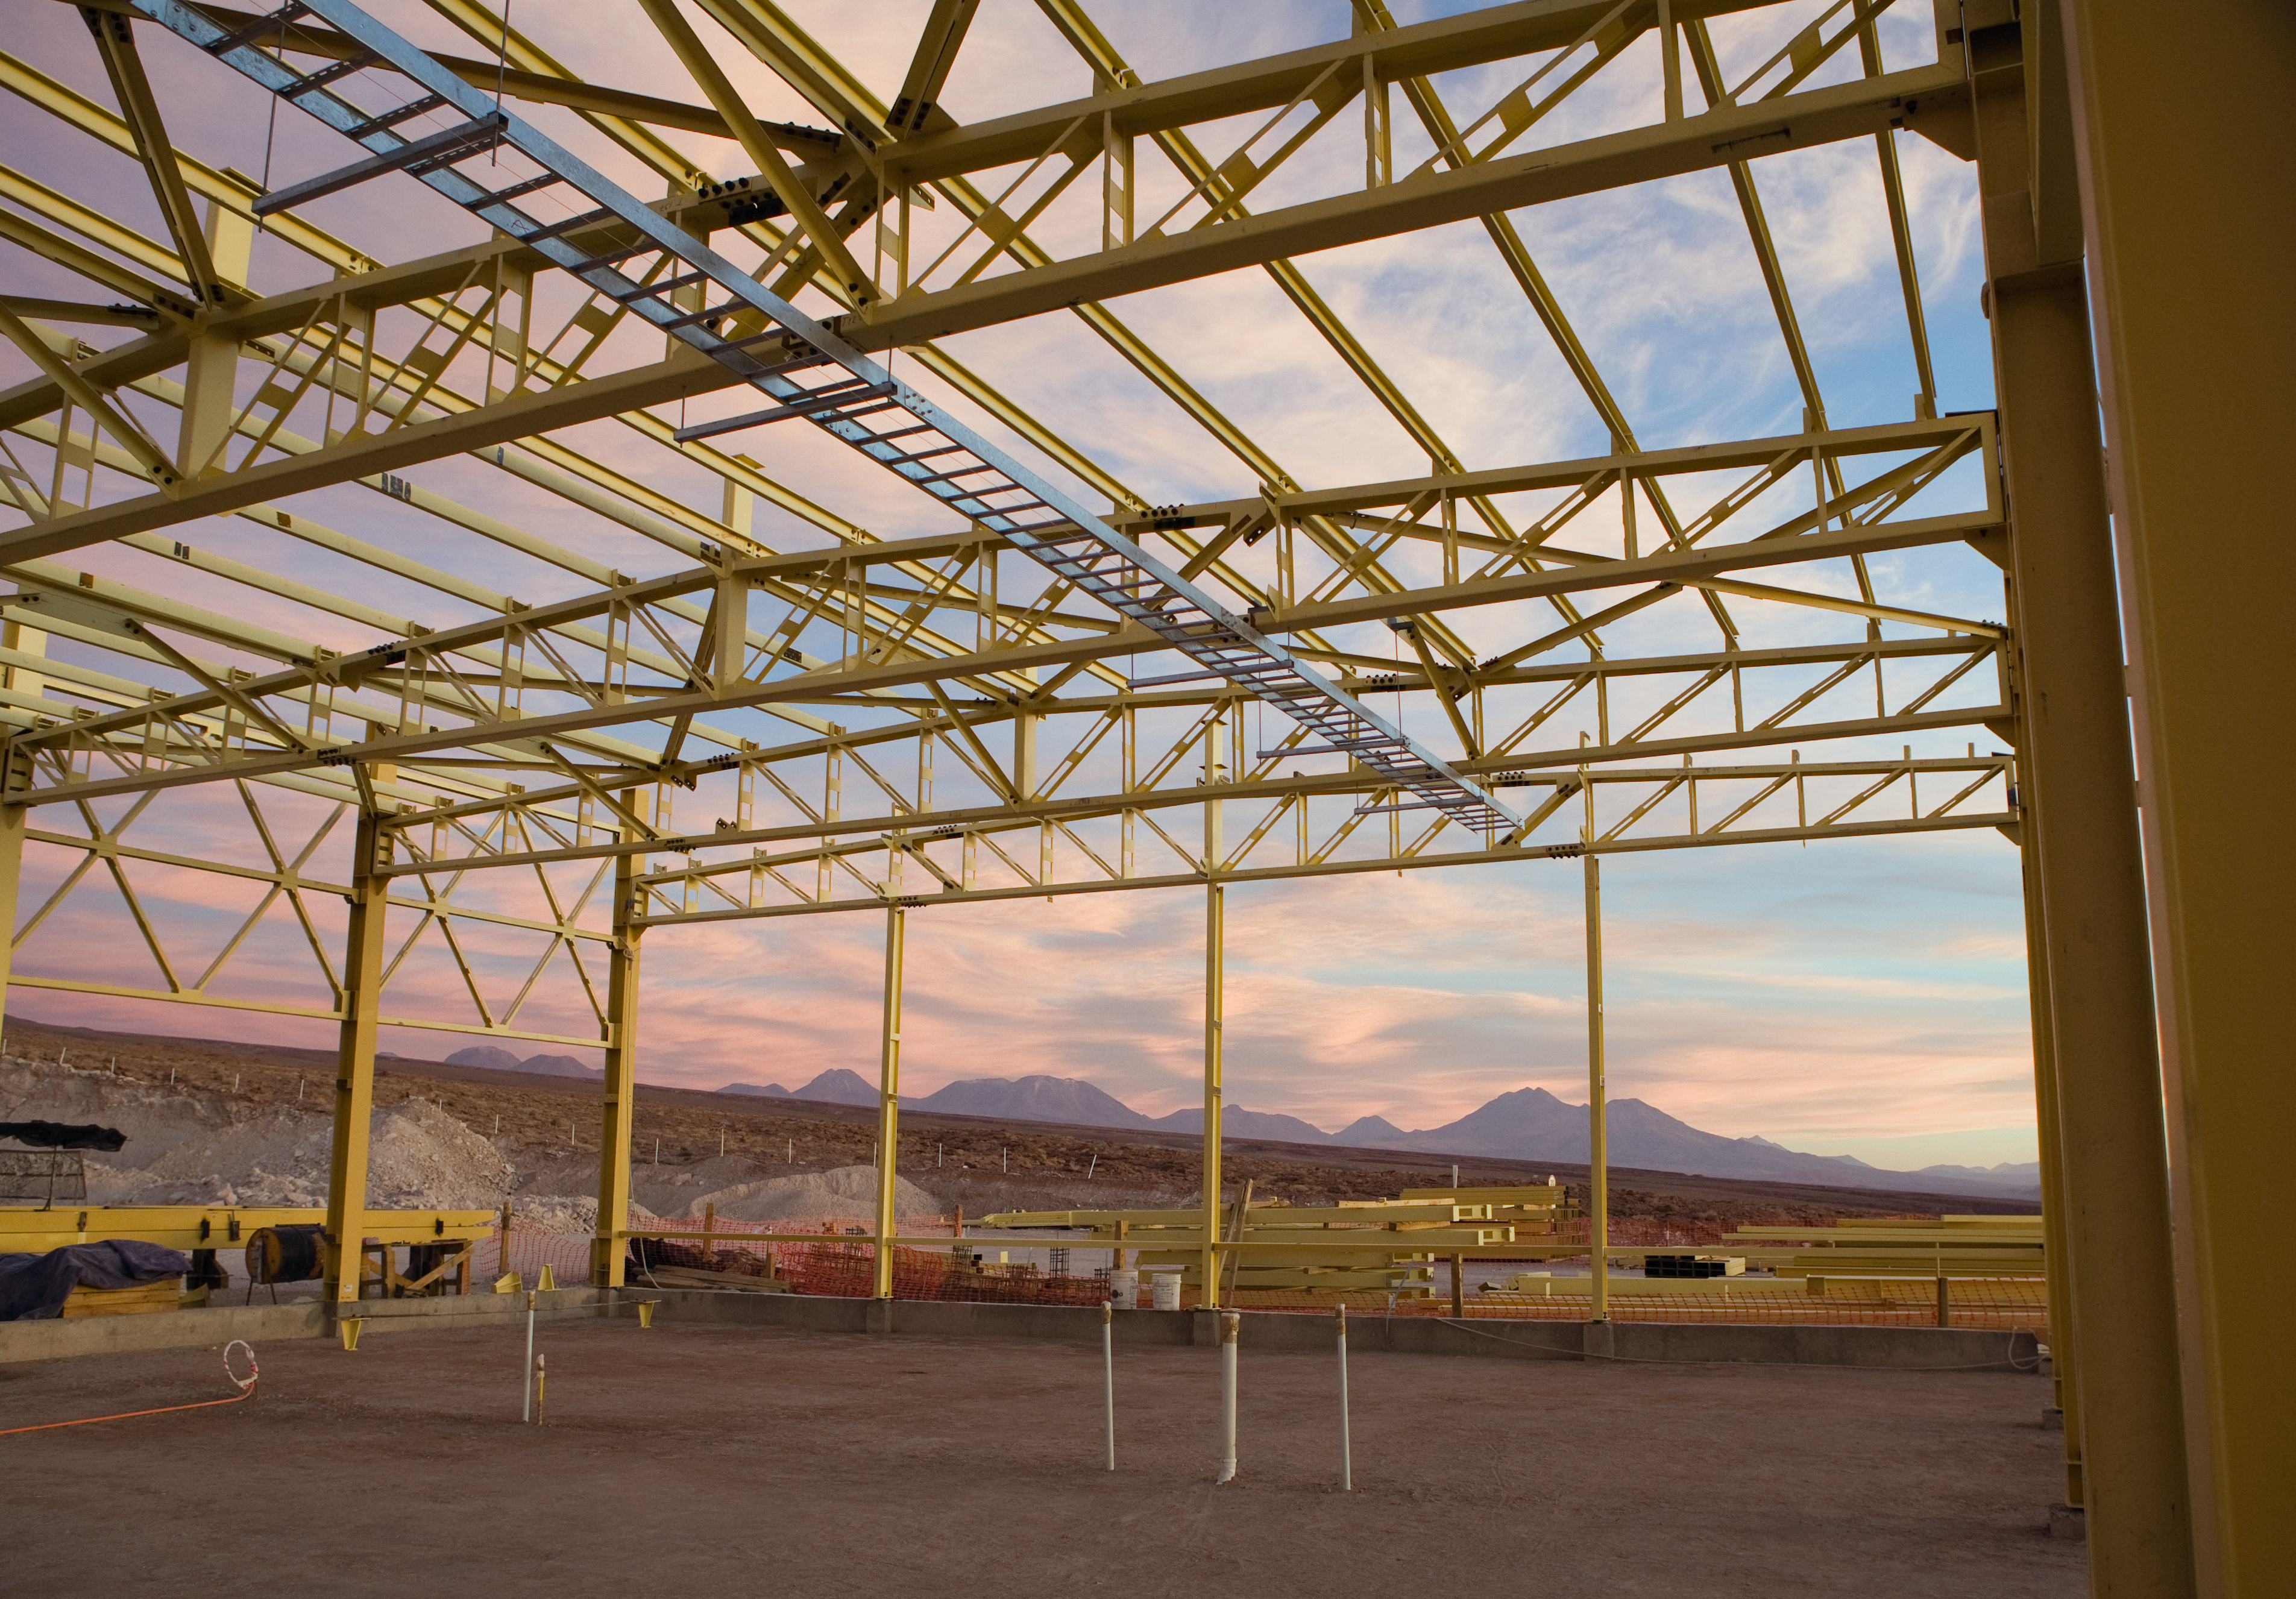

ALMA OSF under construction

The construction of the ALMA Operations Support Facility (OSF) building started in August 2006 and was completed in late 2007/early 2008. This 7000 square metre building will centralise the ALMA operation activities, suiting the requirements of this exceptional observatory in a remote desert location. The OSF is located at 2900 m altitude on the road up to the Chajnantor plateau, where the 5000 m altitude ALMA Array Operations Site (AOS) is located. Since the millimetre- and submillimetre-wavelength radiation is strongly absorbed by the water vapour in the Earth´s atmosphere, a very high and dry site is required for astronomical observation at these wavelengths, and Chajnantor is one of the very best in the world. However, the high altitude site represents a considerable additional challenge in the construction and operation of ALMA, with its effects on the human body as well as those of the environment on materials and engineering. For this reason, the human presence at the AOS will be reduced to a minimum once construction has ended. In the background in the picture are the high volcanoes south of ALMA, all of them above 5000 m altitude.

Credit: ALMA (ESO/NAOJ/NRAO)